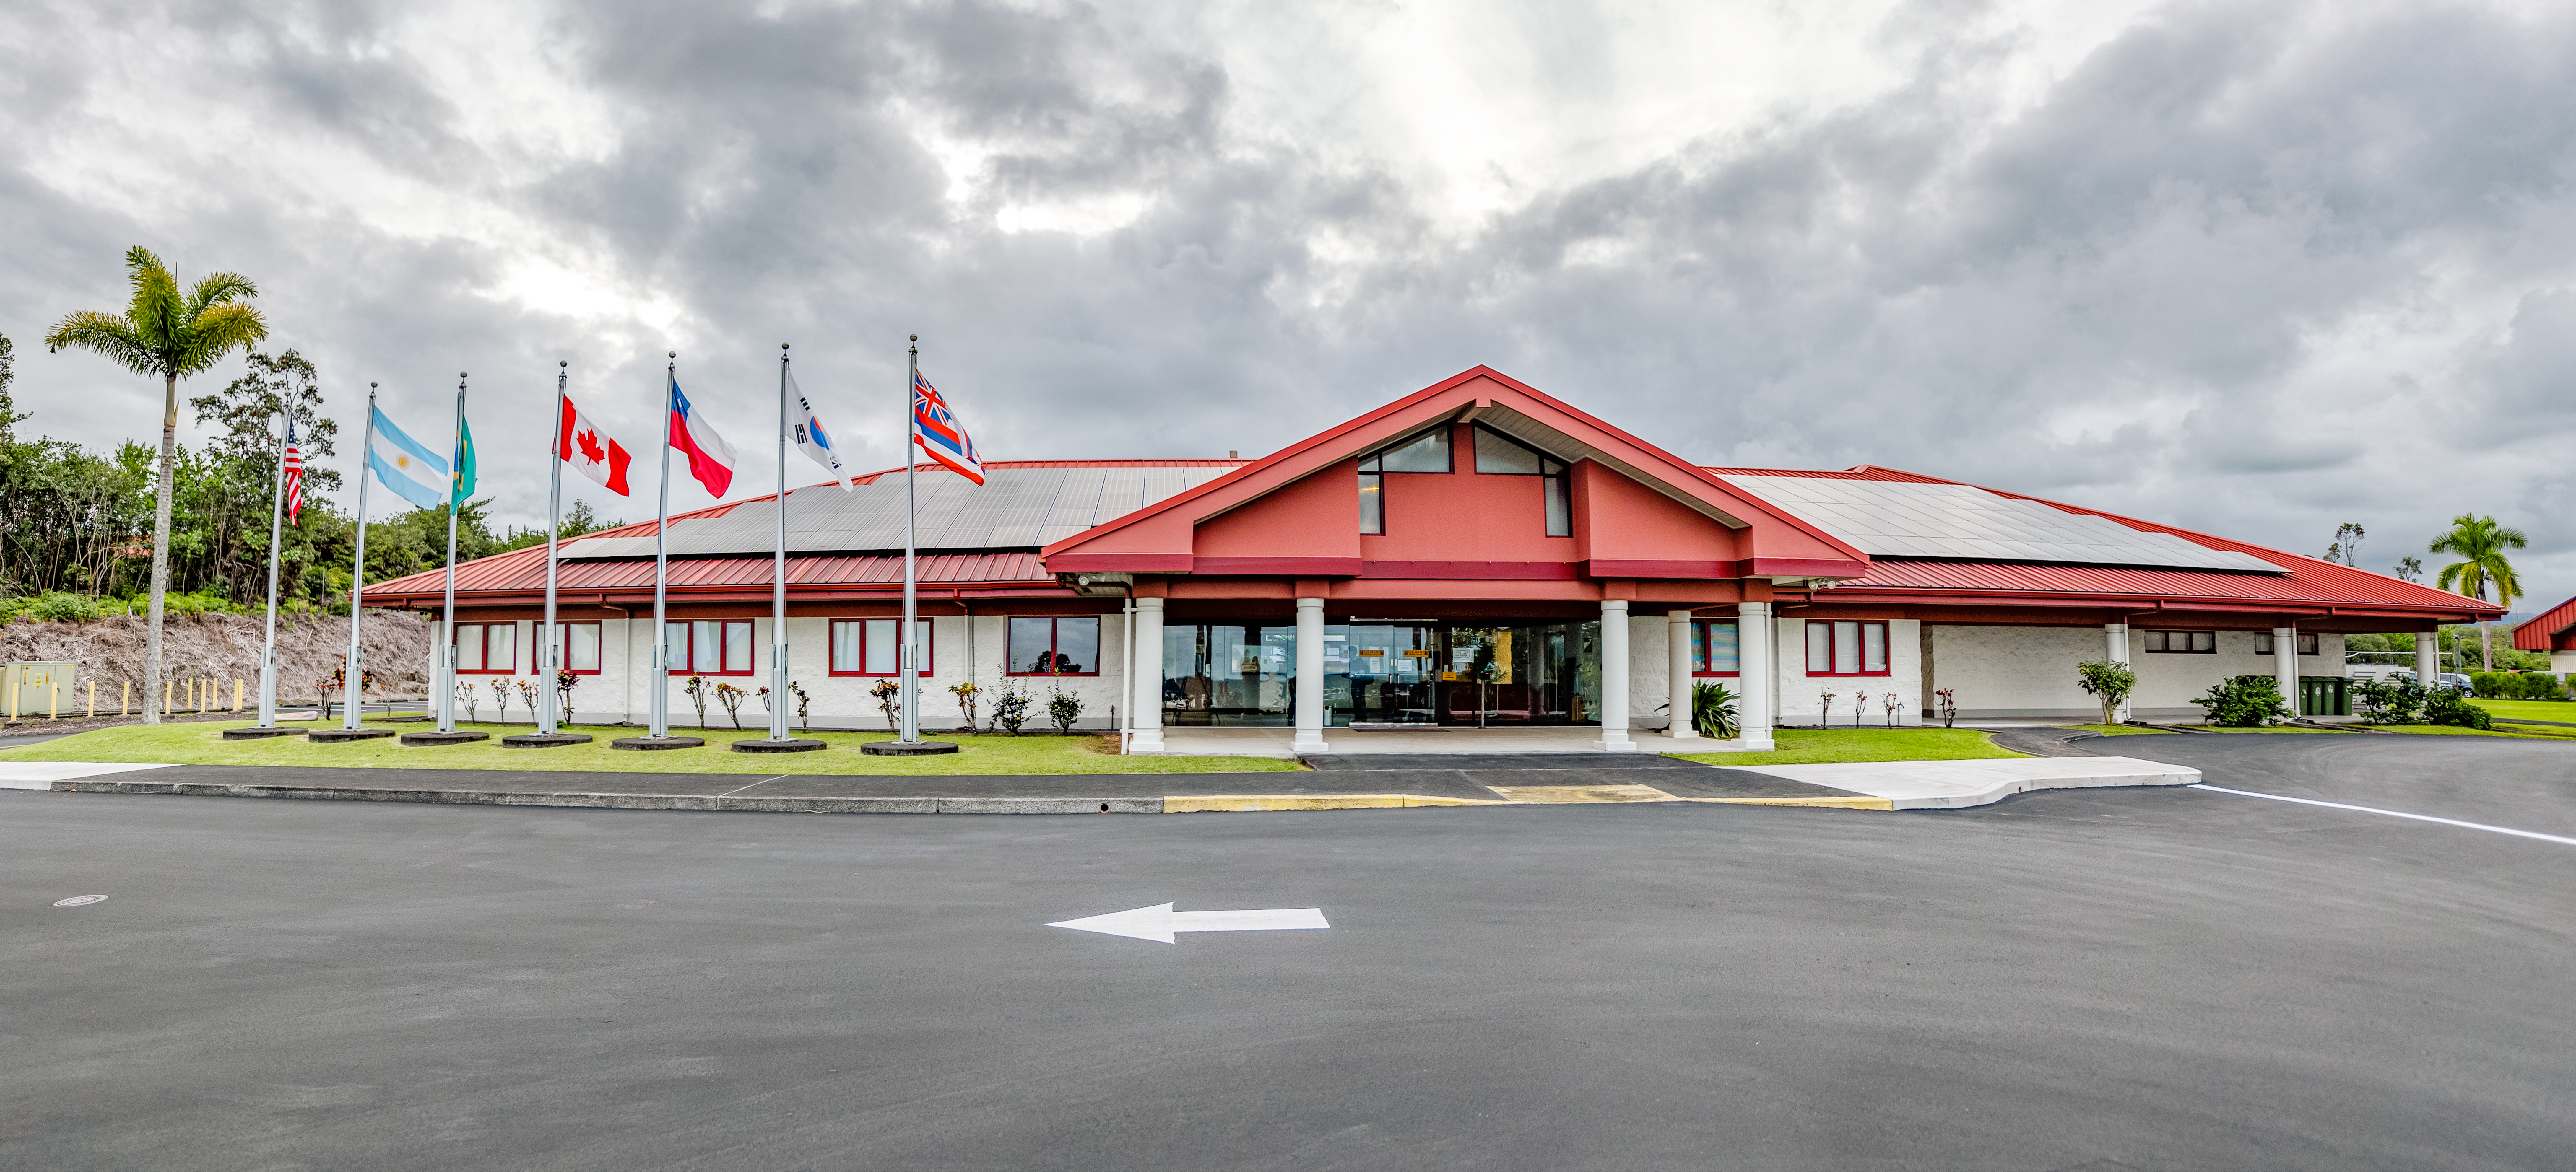

Gemini North Hilo Base Facility Panorama

A panoramic view of the Gemini North Hilo Base facility on a cloudy day.

Credit: NOIRLab/AURA/NSF/ T. Slovinský